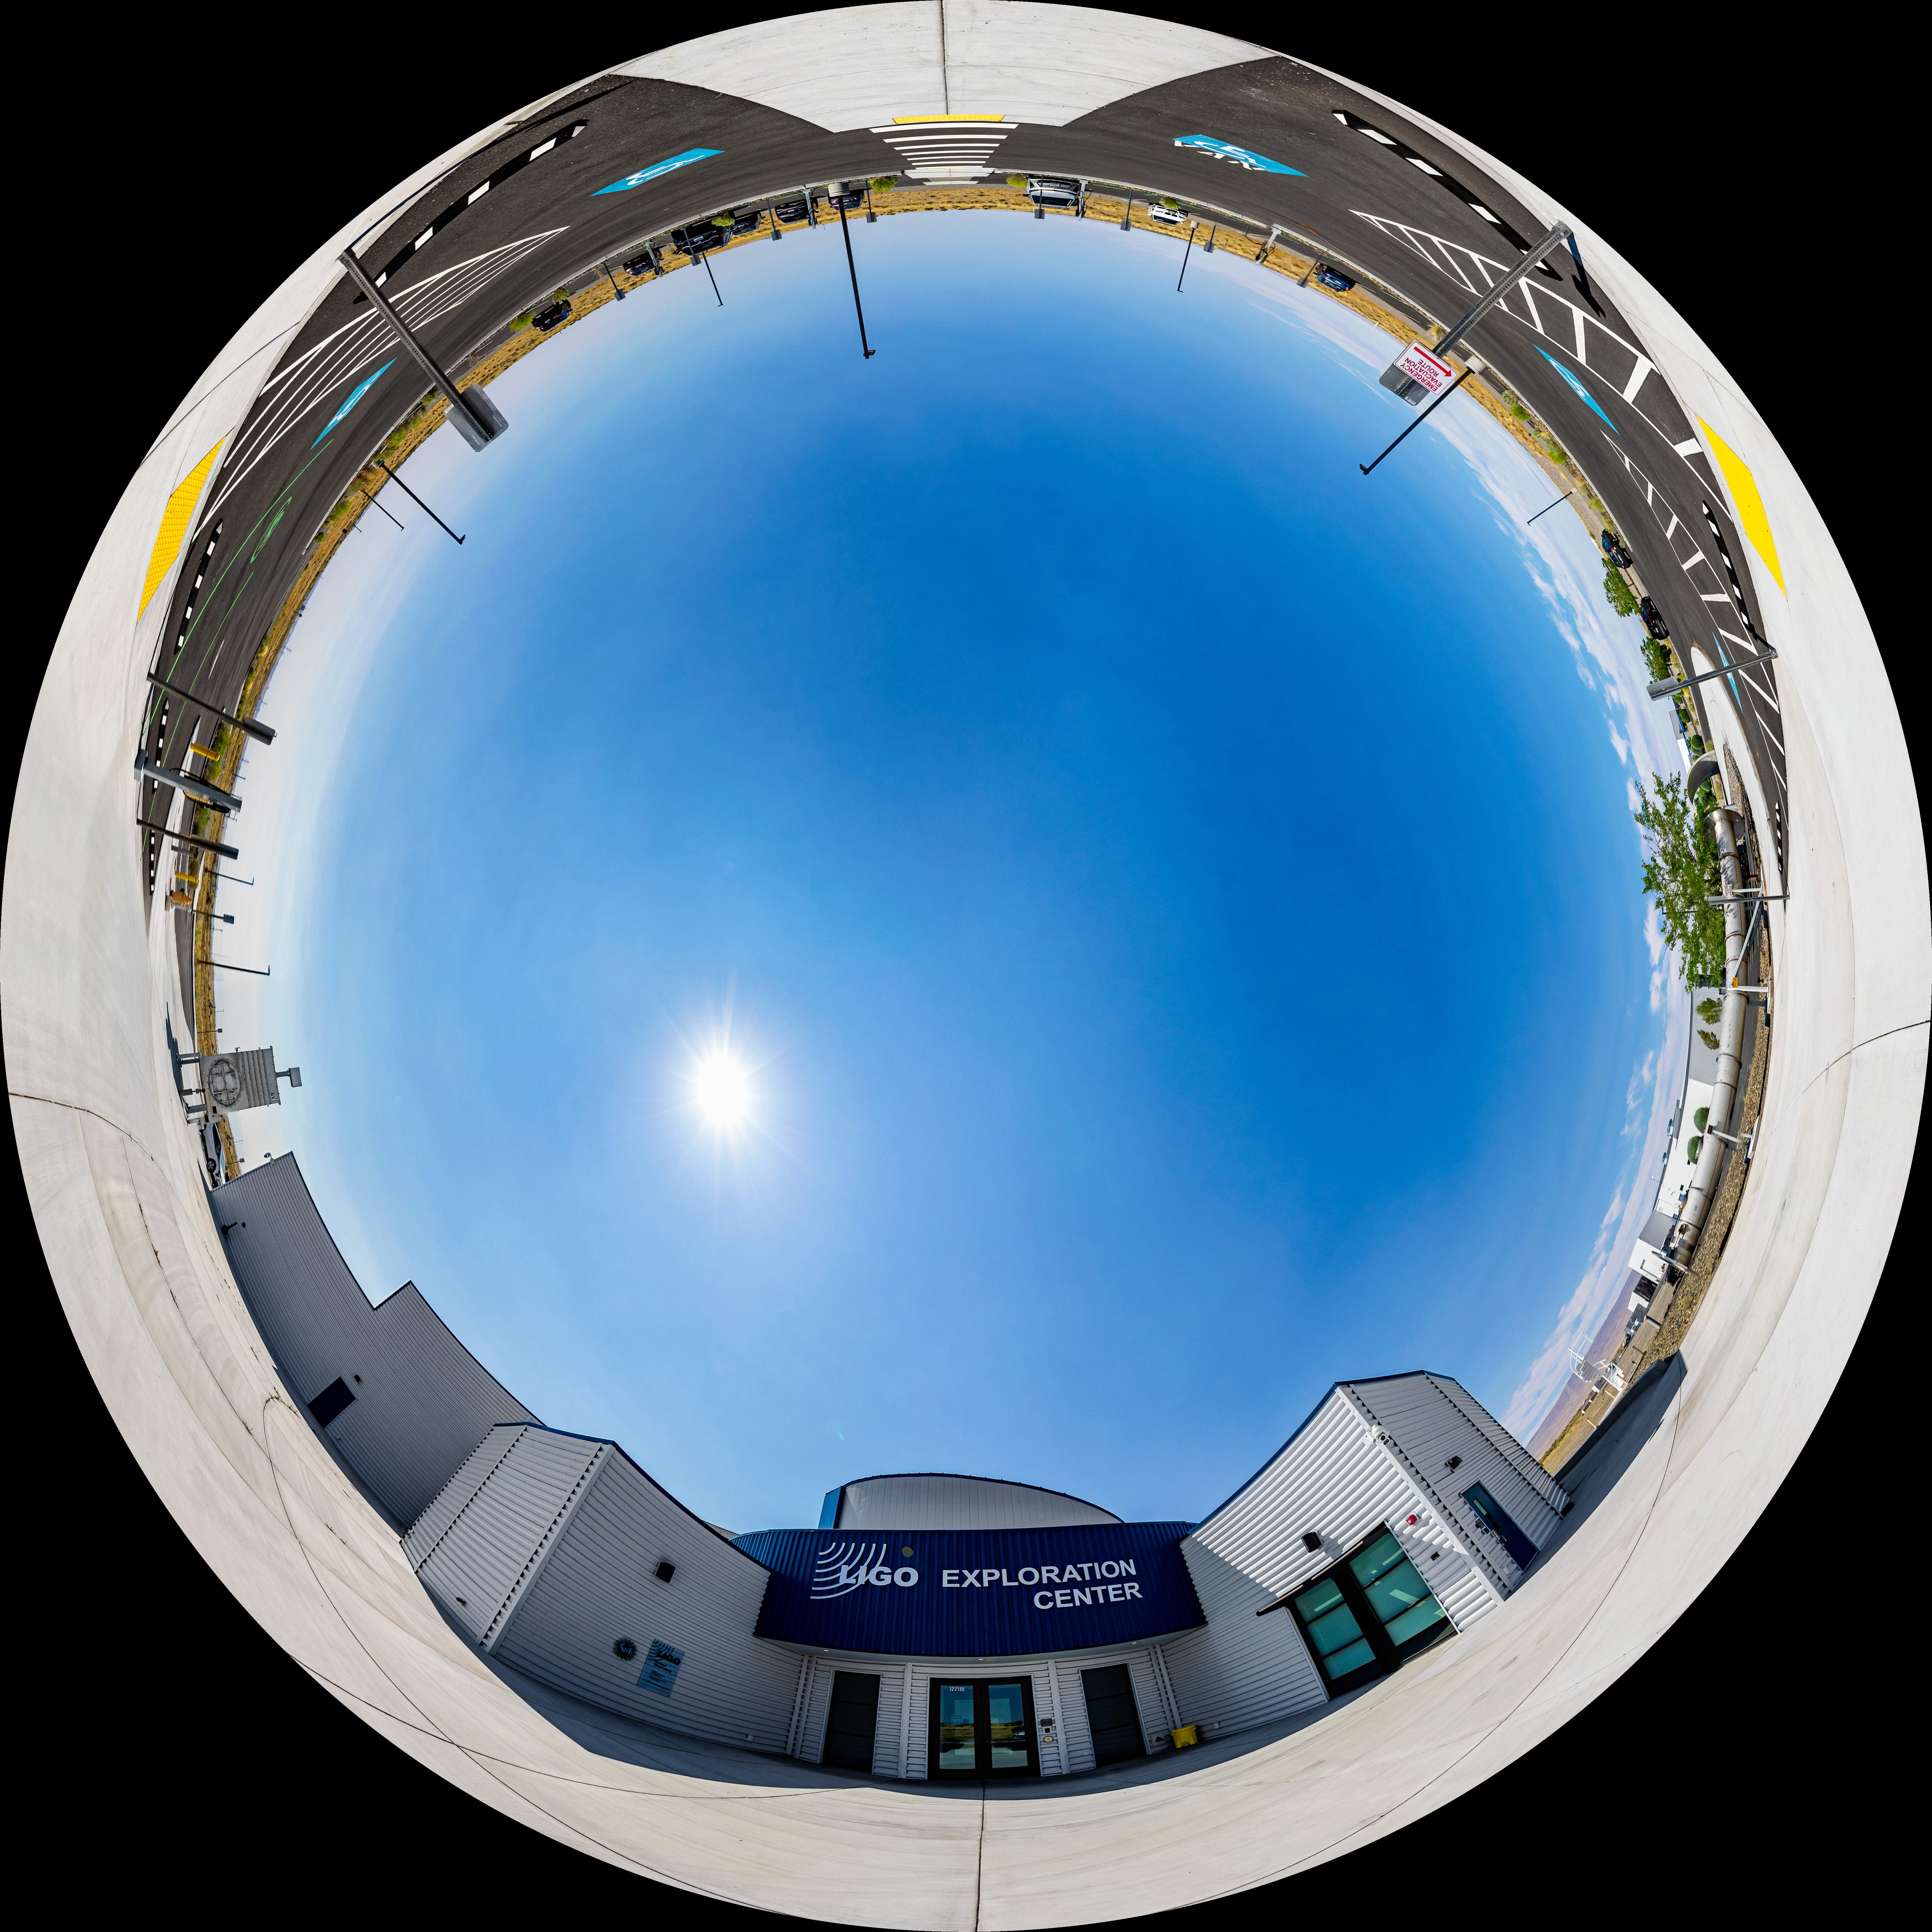

LIGO Exploration Center Entrance Fulldome

A fulldome of the entrance to the Exploration Center at LIGO, the Laser Interferometer Gravitational-Wave Observatory.

LIGO consists of two widely-separated interferometers within the United States — one in Hanford, Washington and the other in Livingston, Louisiana — operated in unison to detect gravitational waves. Here the Hanford facility is seen. LIGO was designed to open the field of gravitational-wave astrophysics through the direct detection of gravitational waves predicted by Einstein’s General Theory of Relativity. The multi-kilometer-scale gravitational wave detectors use laser interferometry to measure the minute ripples in space-time caused by passing gravitational waves from cataclysmic cosmic events such as colliding neutron stars or black holes, or by supernovae.

A 360 panorama version of this image can be found here.

Credit: NOIRLab/LIGO/NSF/AURA/T. Matsopoulos